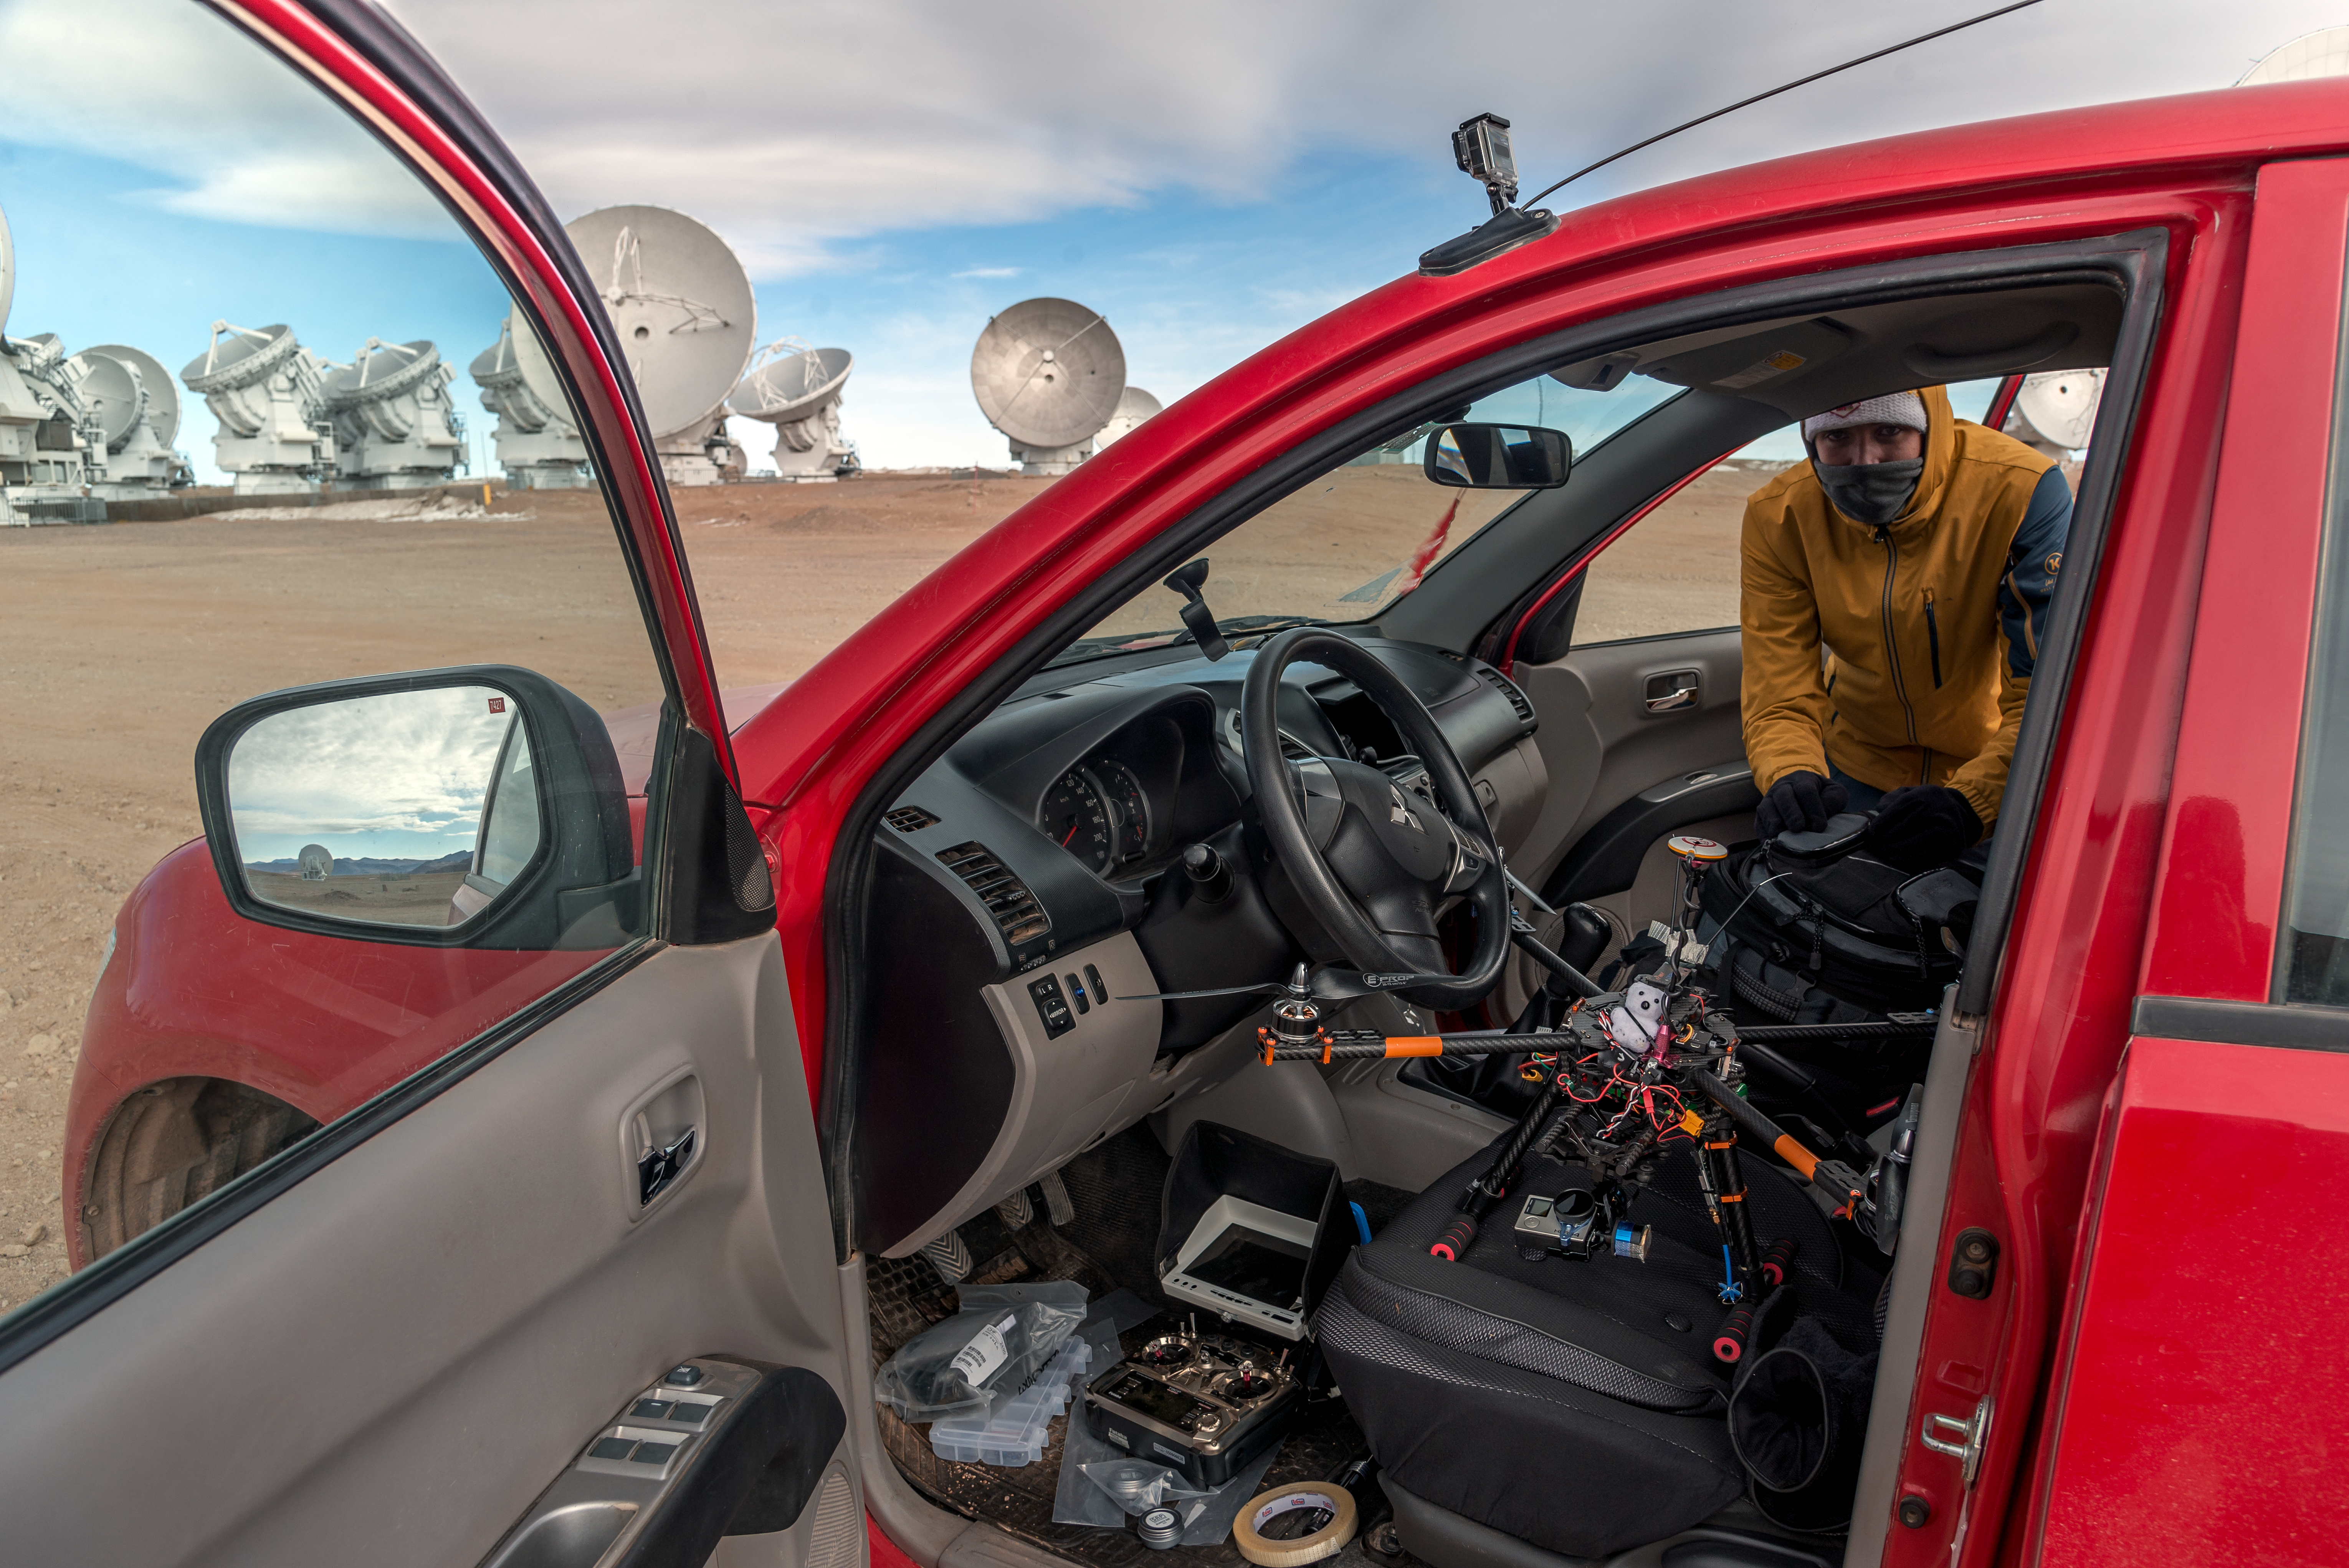

Preparing the drone

An advanced, purpose-built, carbon-fibre drone constructed by the photographer, Mike Struik, is being prepared to fly over ESO's Atacama Large Millimeter/submillimeter Array (ALMA) in Chile. A photo taken with this drone can be seen here.

Credit: M. Struik (CERN)/ESO